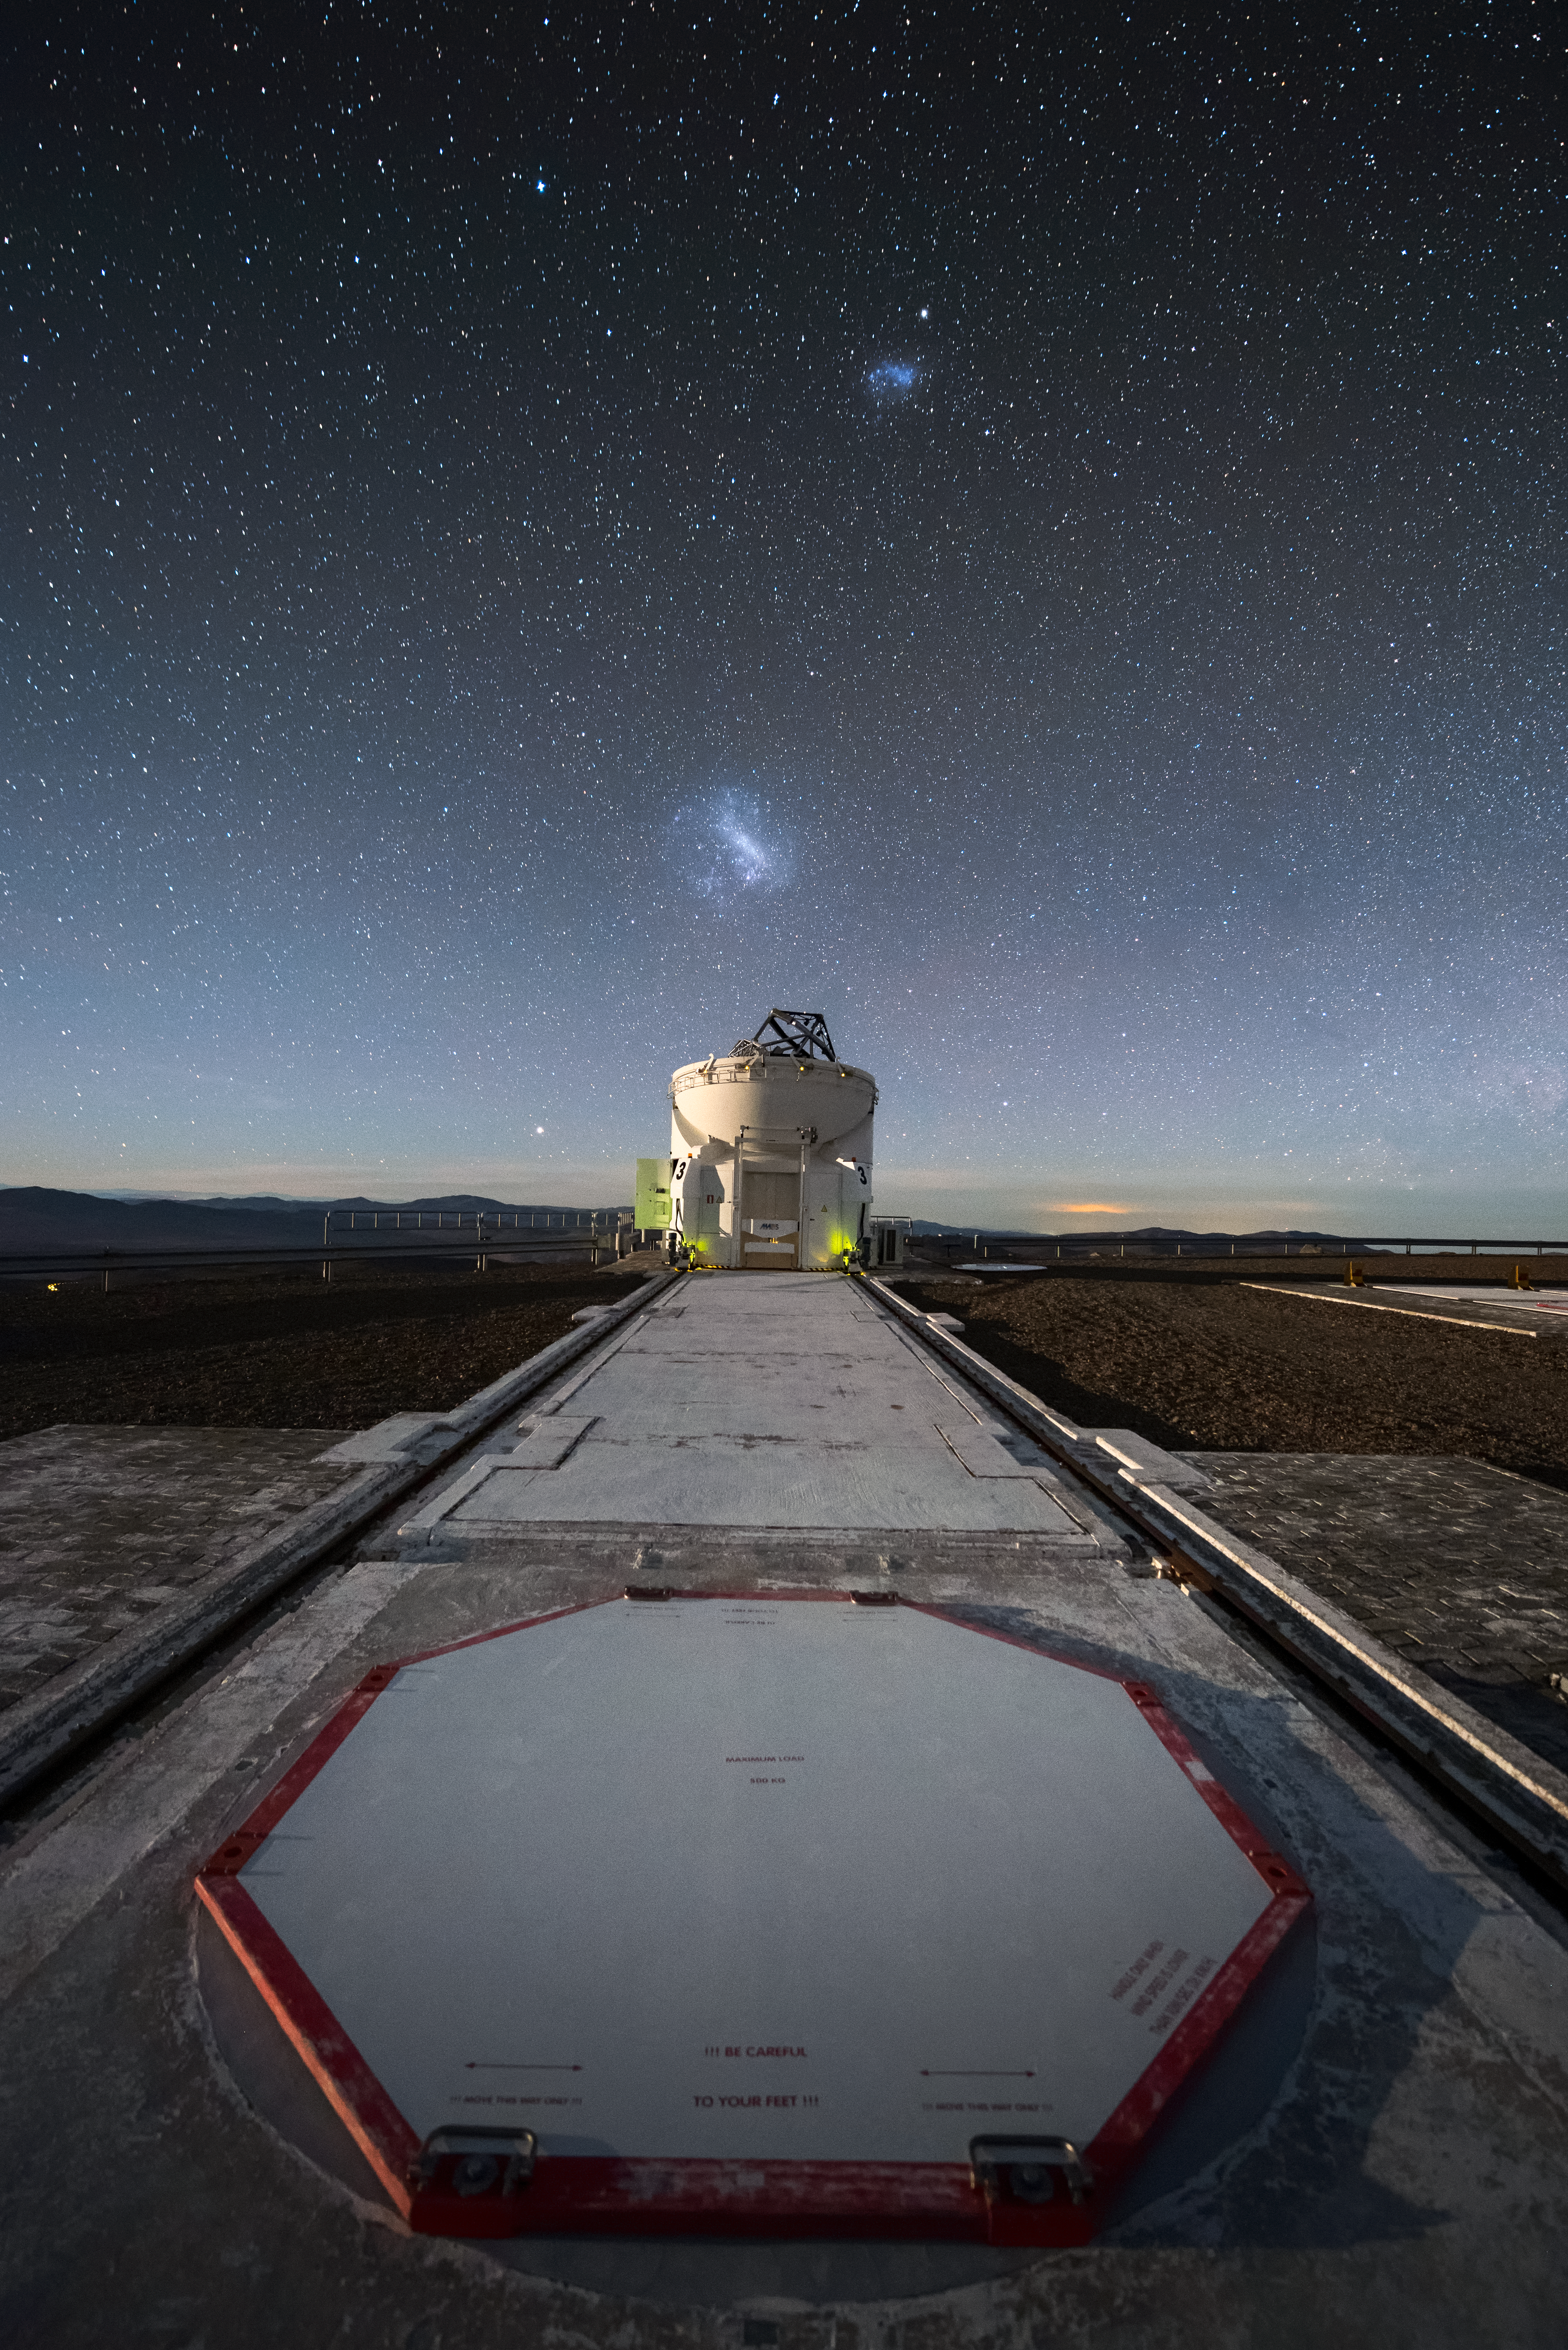

Auxiliary Telescope

One of the Auxiliary Telescopes (AT) of ESO's Very Large Telescope (VLT) sits under a clear sky at the Paranal Observatory, with the Magellanic Clouds visible above. The path leading from the foreground to the AT is part of the tracks along which it can move to various observing locations. The ATs have mirrors 1.8 metres in diameter, and their movability is unique for telescopes of this size.

Credit: A. Ghizzi Panizza/ESO